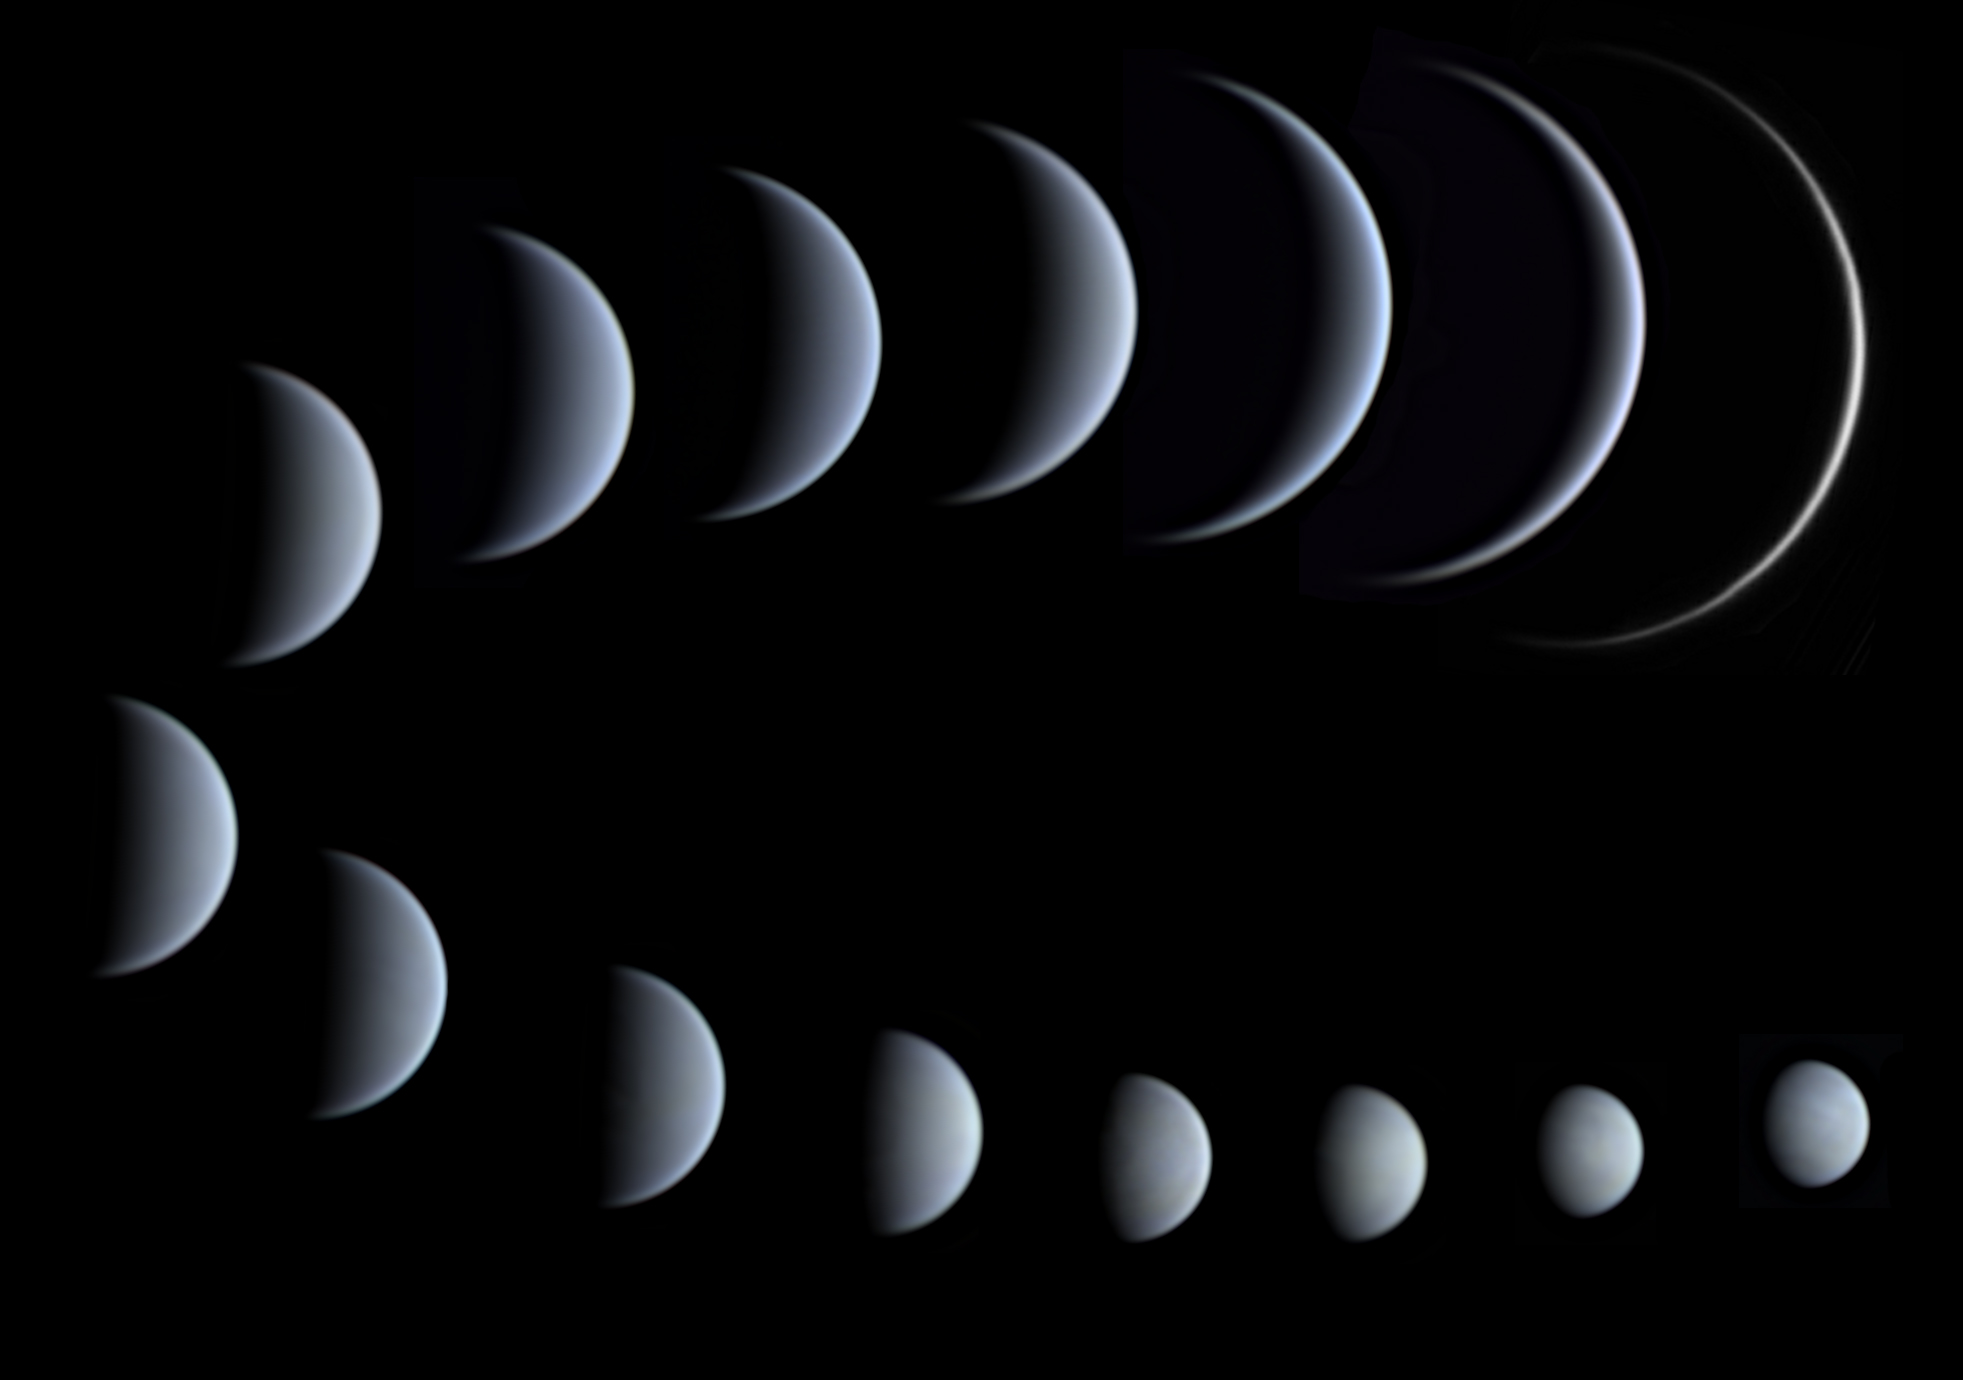

A Matter of Perspective

Photographer: Christofer Baez
Country: Dominican Republic

Second place in the Still images of phases of Venus category goes to this exquisite series of images, captured from Santo Domingo, Dominican Republic, between 17 December 2019 and 25 May 2020. As Venus and Earth orbit the Sun, we observe different portions of Venus’s sunlit half, similar to the Moon’s phases. The sequence clearly shows Venus as distant, small, bright and gibbous in the lower frames, and ends with Venus reaching the biggest apparent size of all planets (upper frames), very close to the Sun with a small elongation, and appearing as a thin crescent. In the last frame, only 2.8% of the planet’s surface is illuminated.

Also see image in Zenodo: https://doi.org/10.5281/zenodo.10278513

Credit: Christofer Baez/IAU OAE (CC BY 4.0)